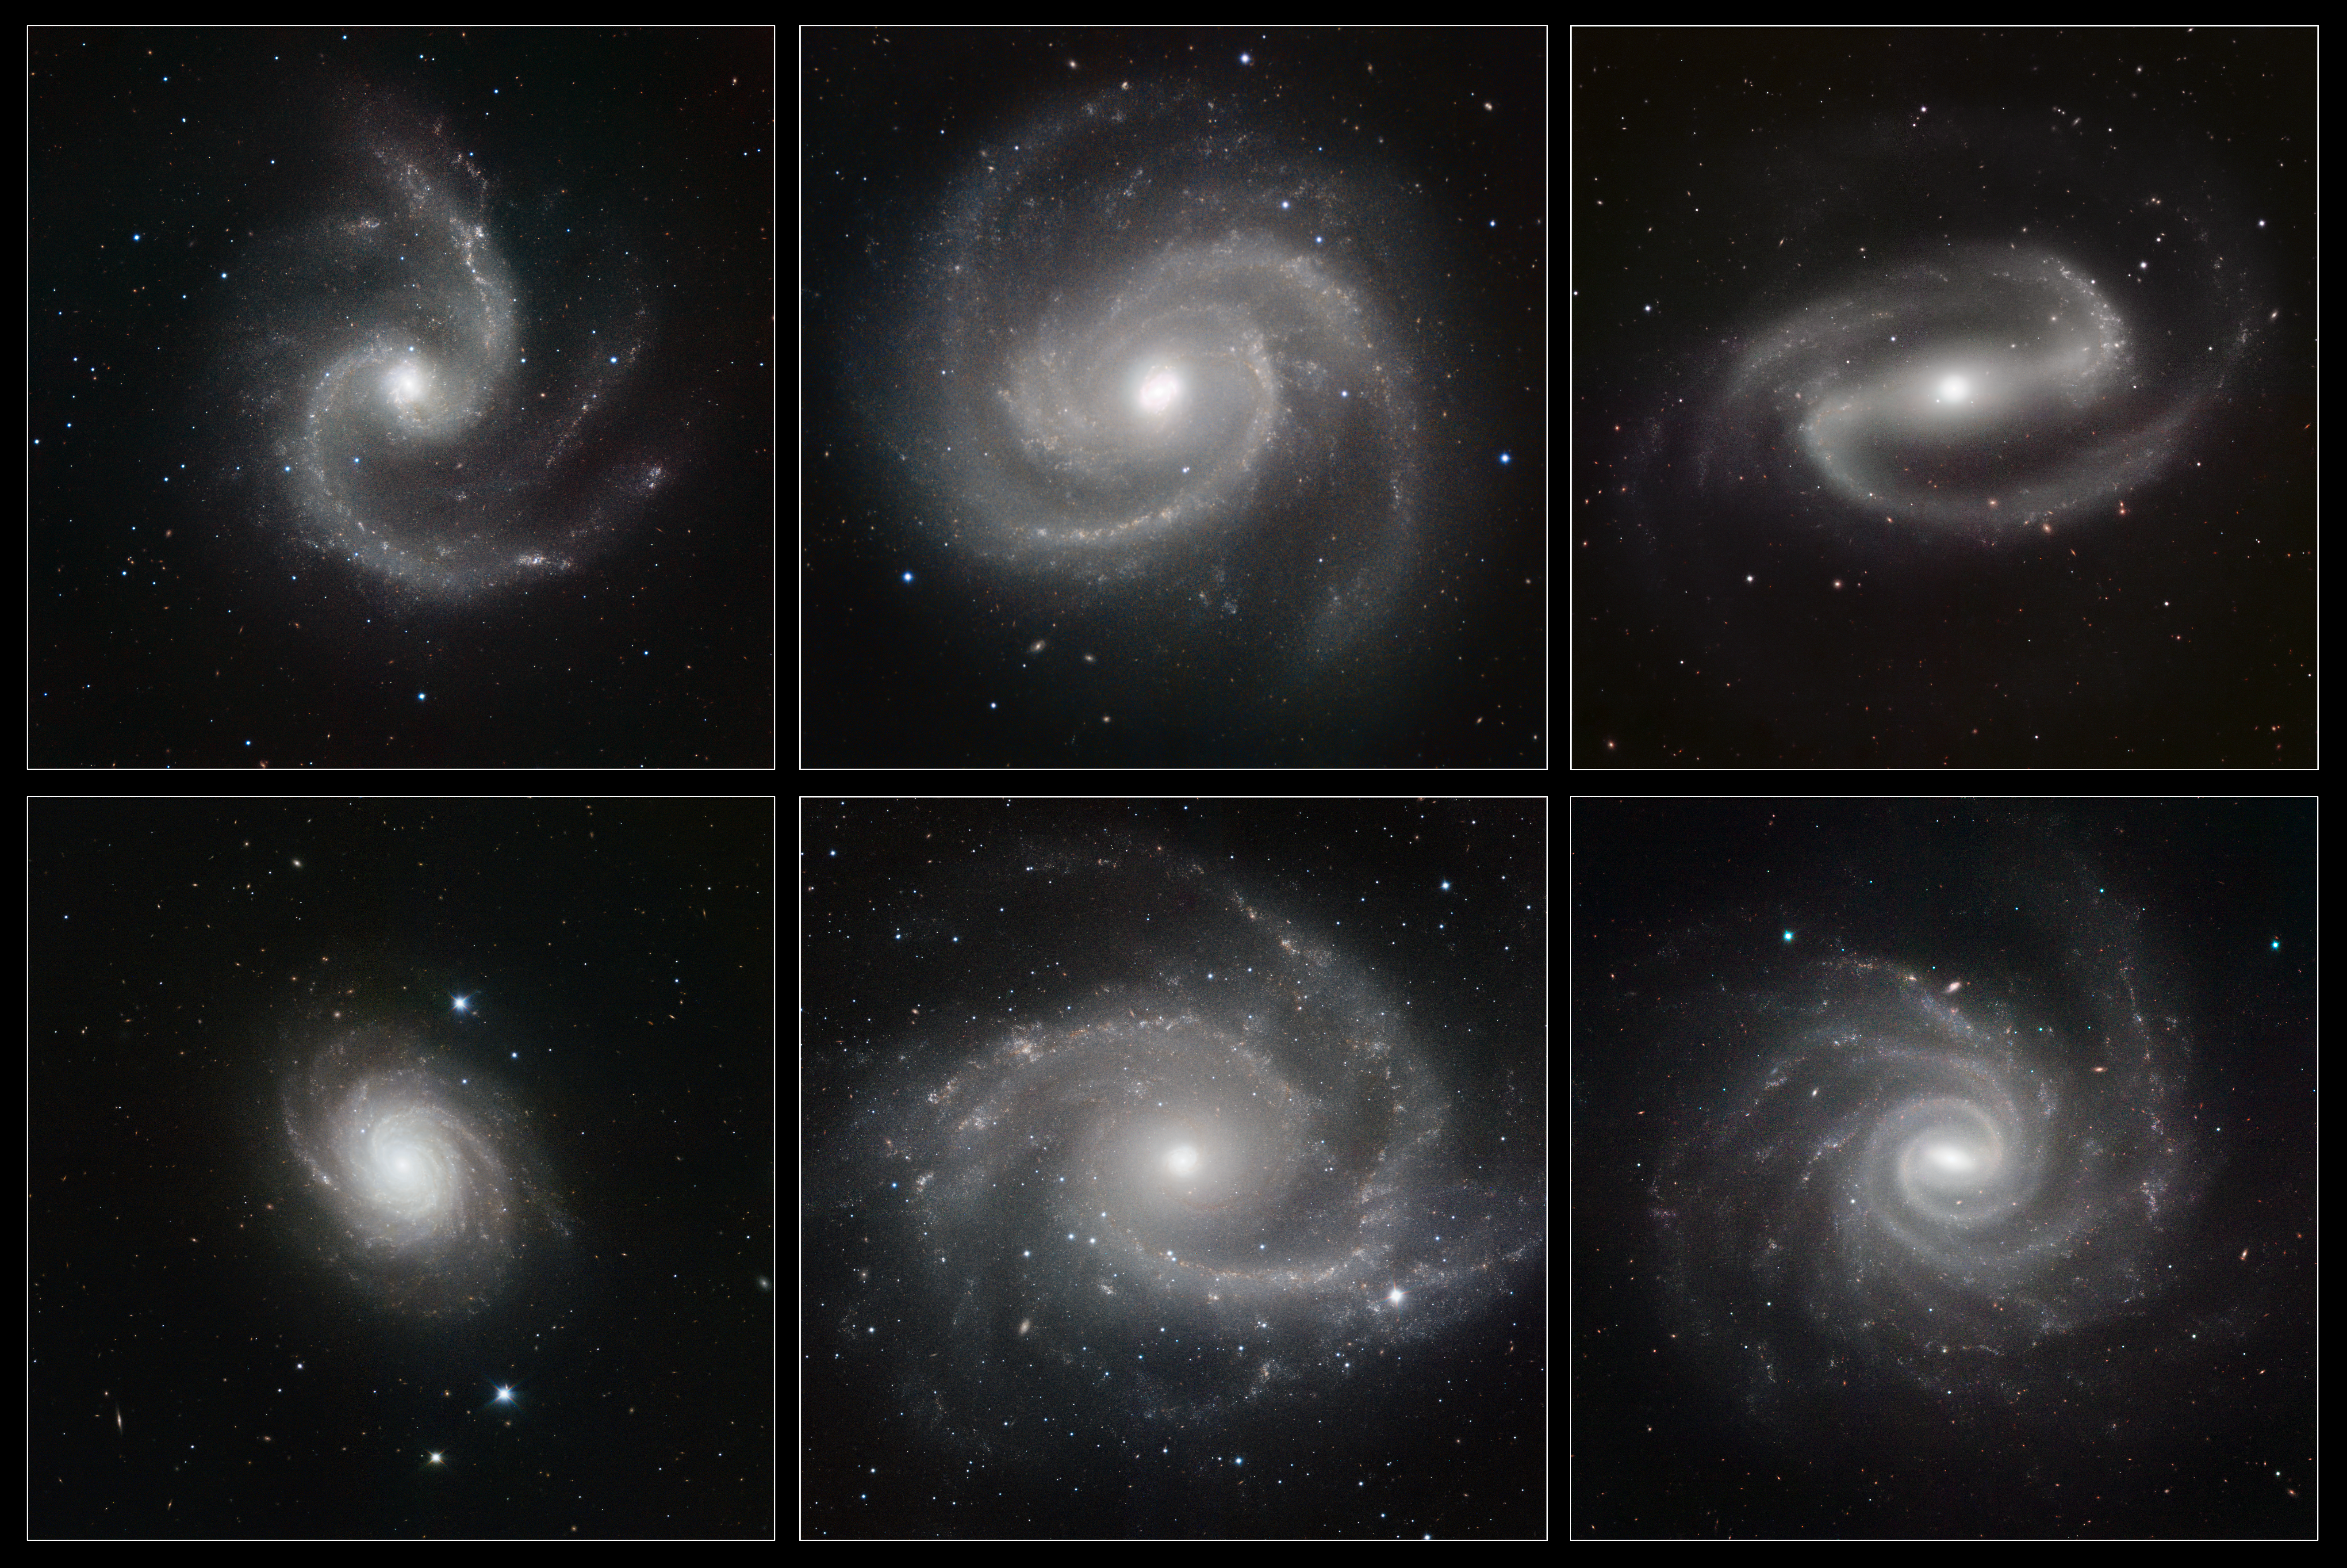

A gallery of spiral galaxies pictured in infrared light by HAWK-I (unannotated version)

Six spectacular spiral galaxies are seen in a clear new light in pictures from ESO’s Very Large Telescope (VLT) at the Paranal Observatory in Chile. The pictures were taken in infrared light, using the impressive power of the HAWK-I camera to help astronomers understand how the remarkable spiral patterns in galaxies form and evolve. From left to right the galaxies are NGC 5247, Messier 100 (NGC 4321), NGC 1300, NGC 4030, NGC 2997 and NGC 1232.

Credit: ESO/P. Grosbøl